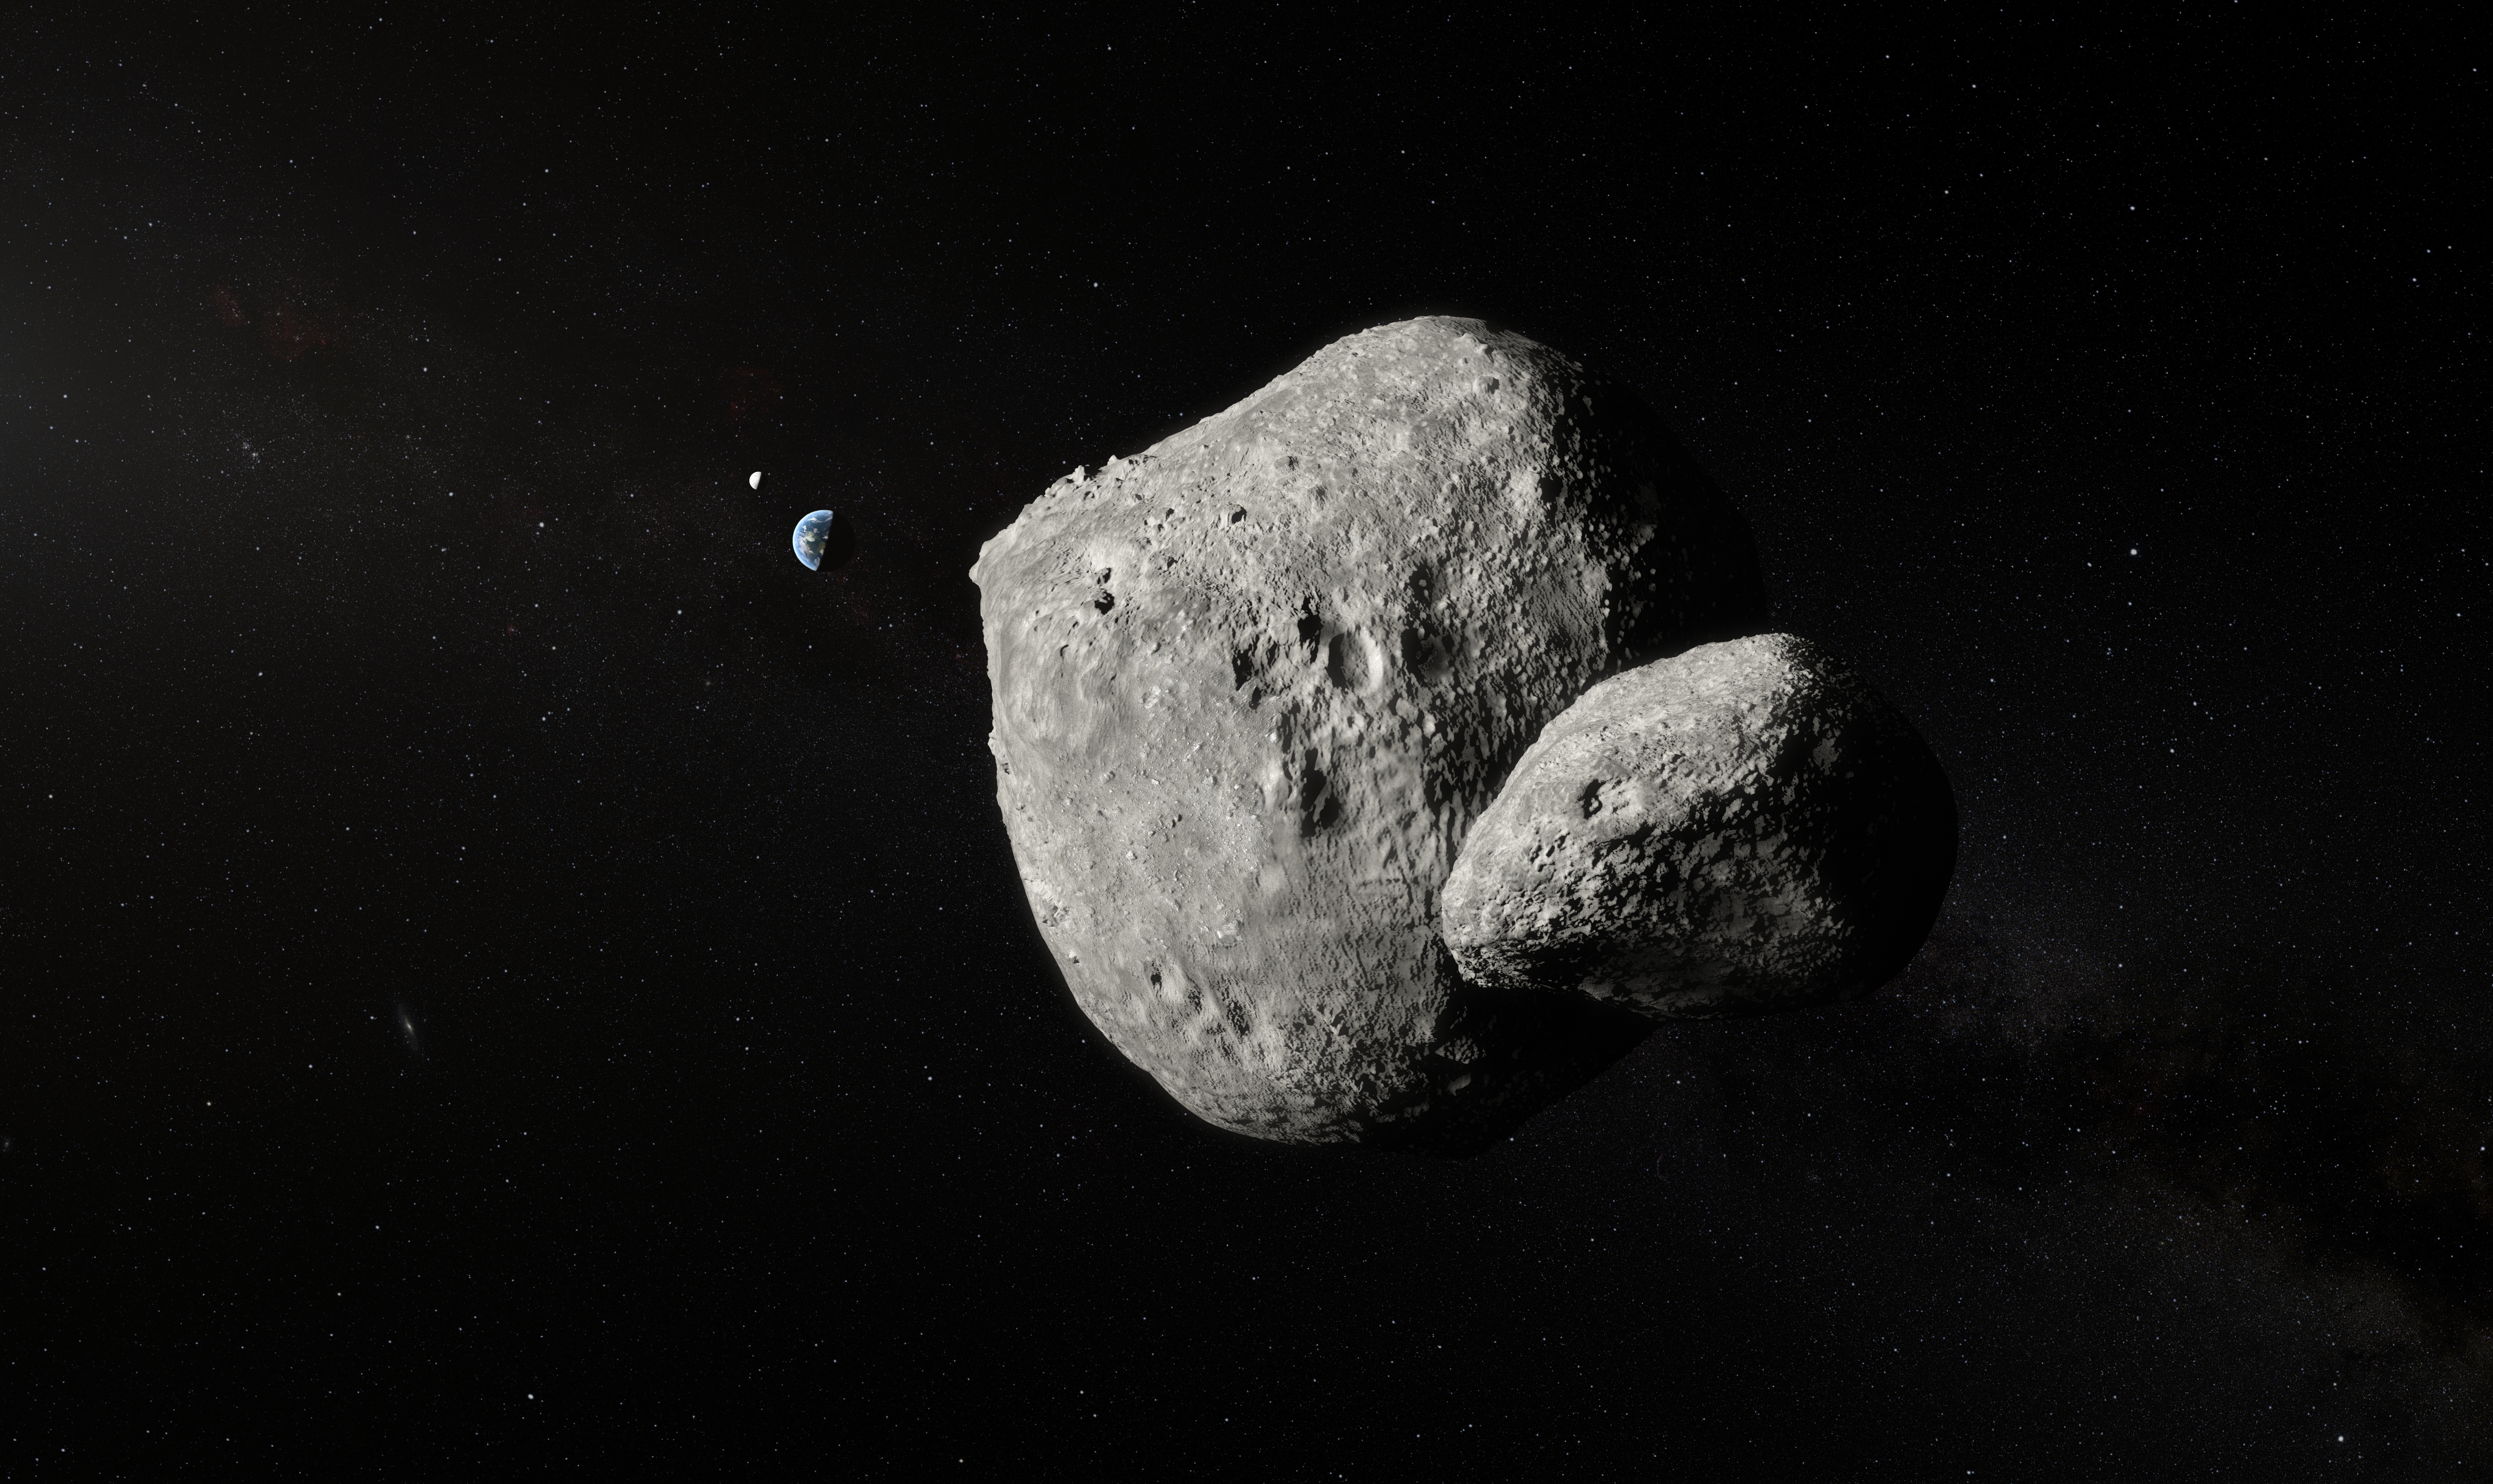

Artist’s Impression of Asteroid 1999 KW4

The unique capabilities of the SPHERE instrument on ESO’s Very Large Telescope have enabled it to obtain the sharpest images of a double asteroid as it flew by Earth on 25 May. While this double asteroid was not itself a threatening object, scientists used the opportunity to rehearse the response to a hazardous Near-Earth Object (NEO), proving that ESO’s front-line technology could be critical in planetary defence.

This artist’s impression shows both components of the double asteroid 1999 KW4 during its Earth fly-by.

Credit: ESO/M. Kornmesser